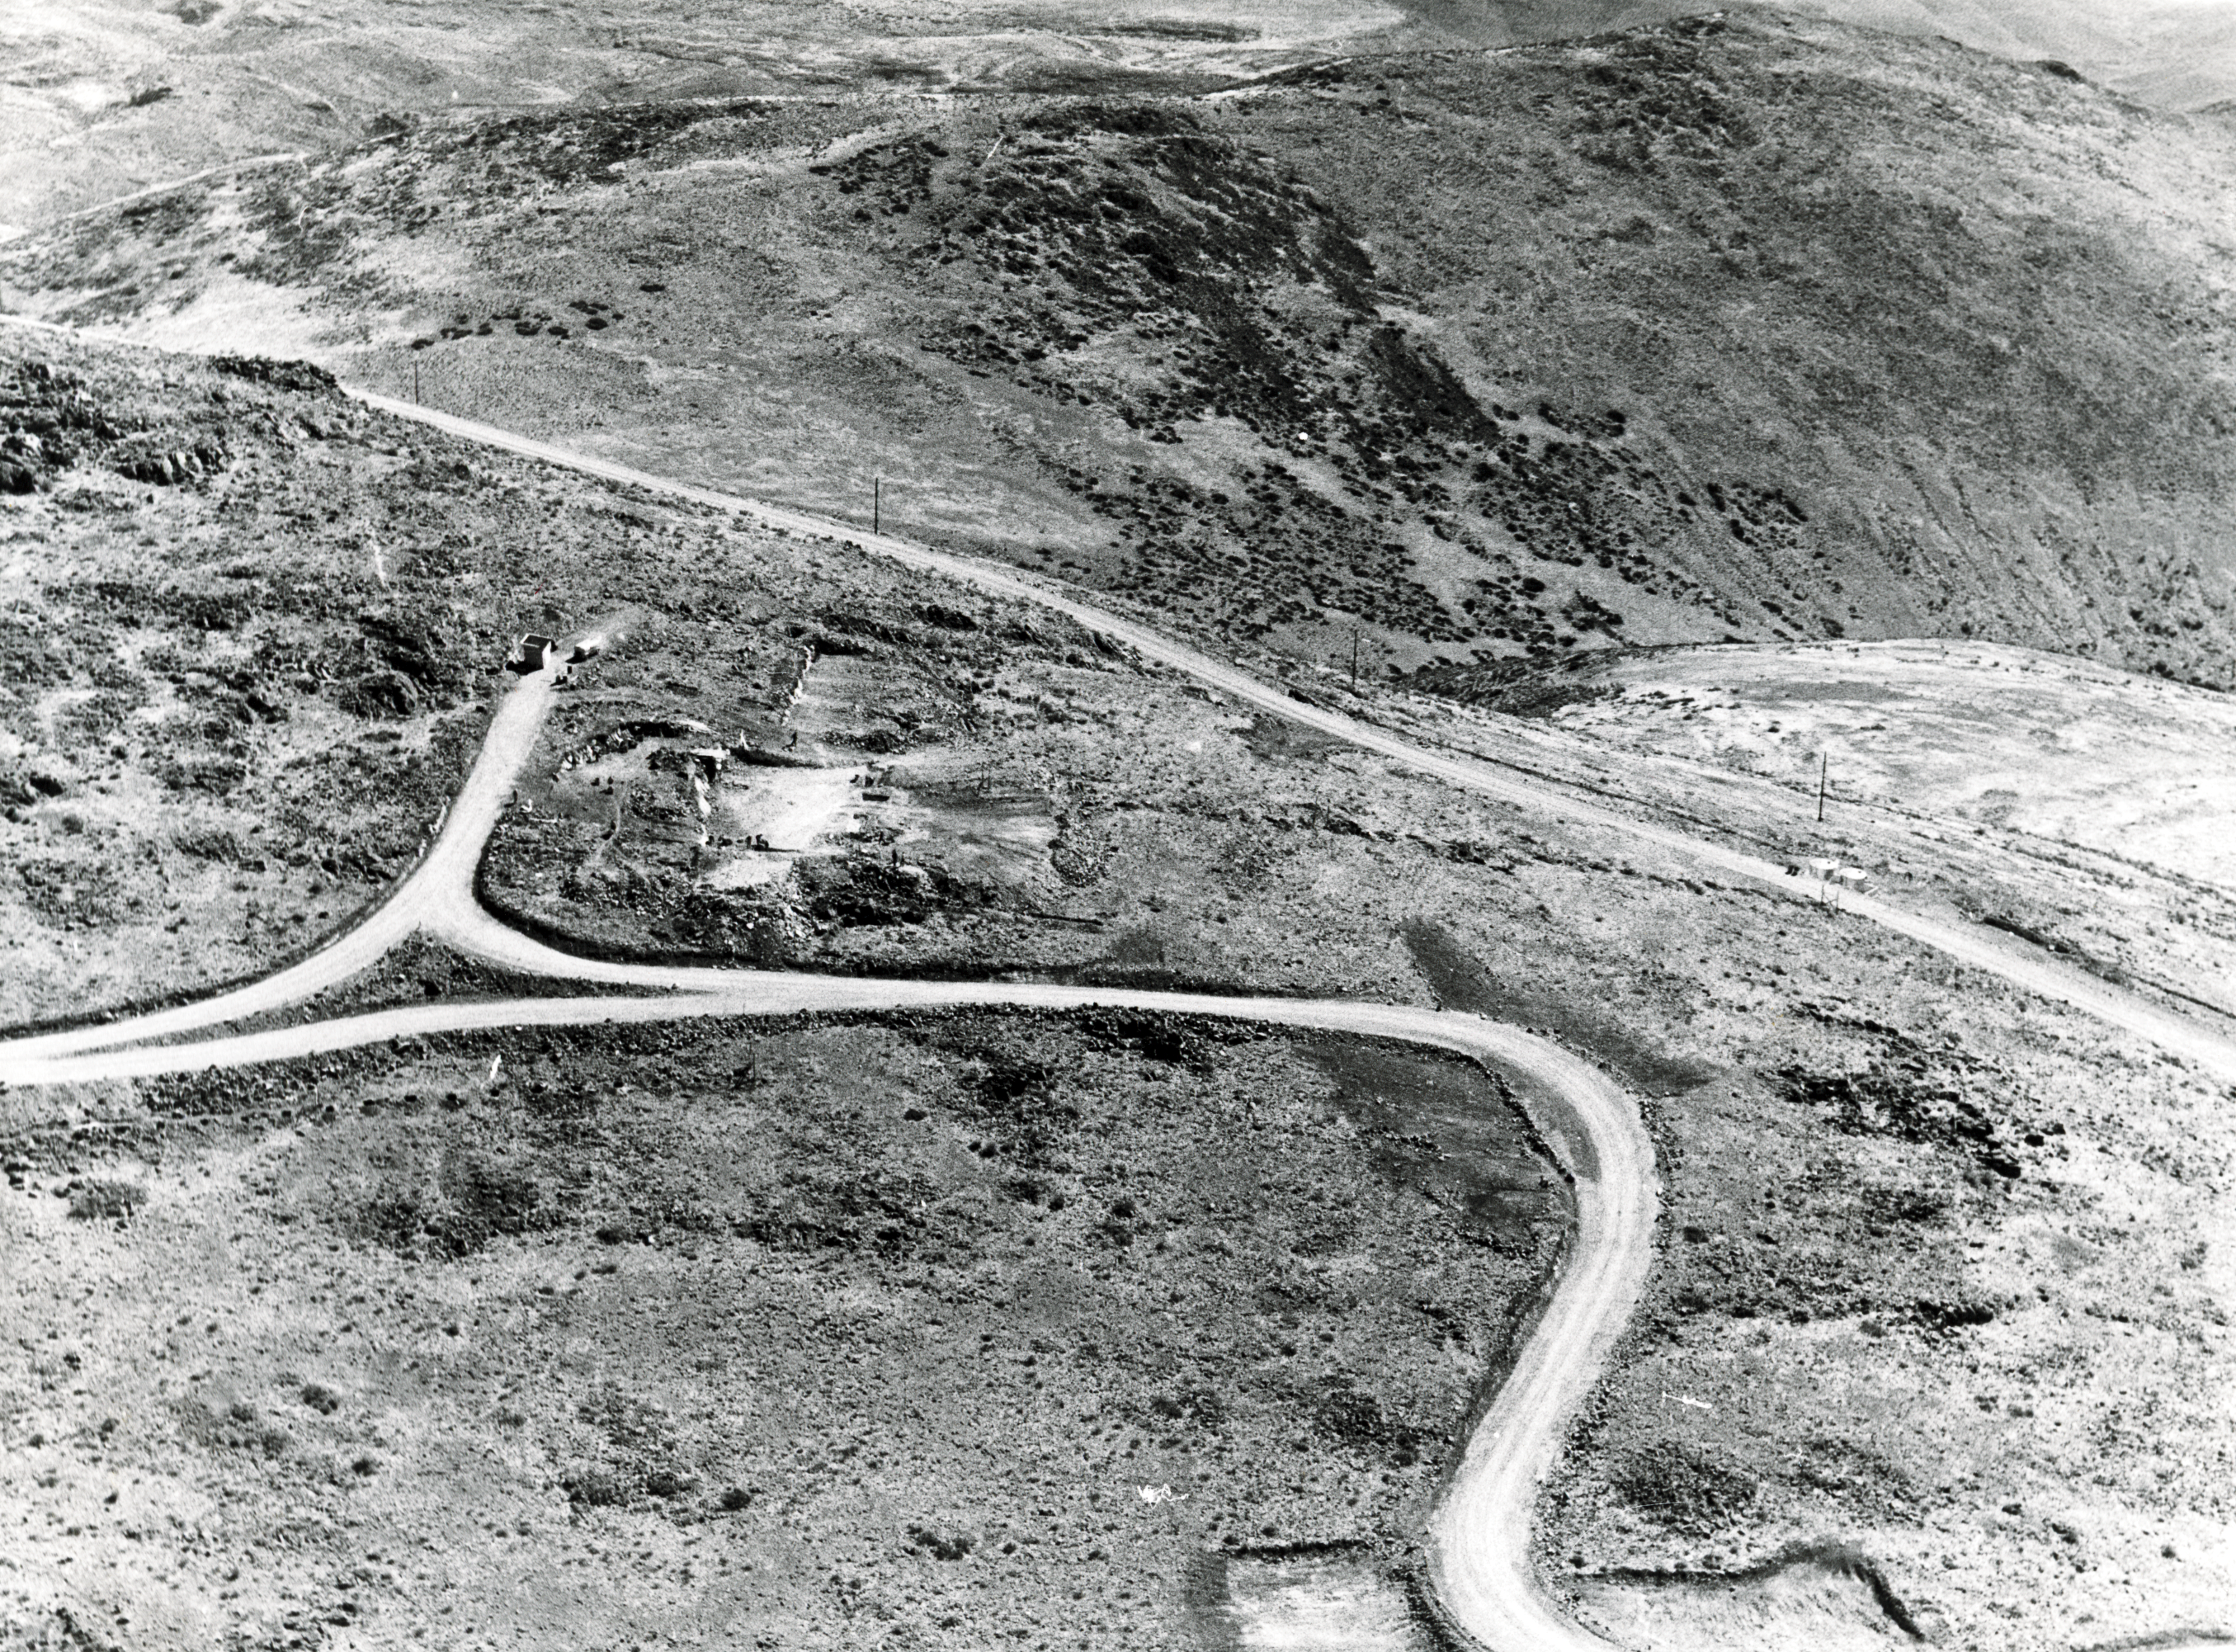

Close-up of the hotel site during construction.

Aerial view of the La Silla Observatory, 1966. A close-up of the hotel site.

Credit: ESO/R.Holder